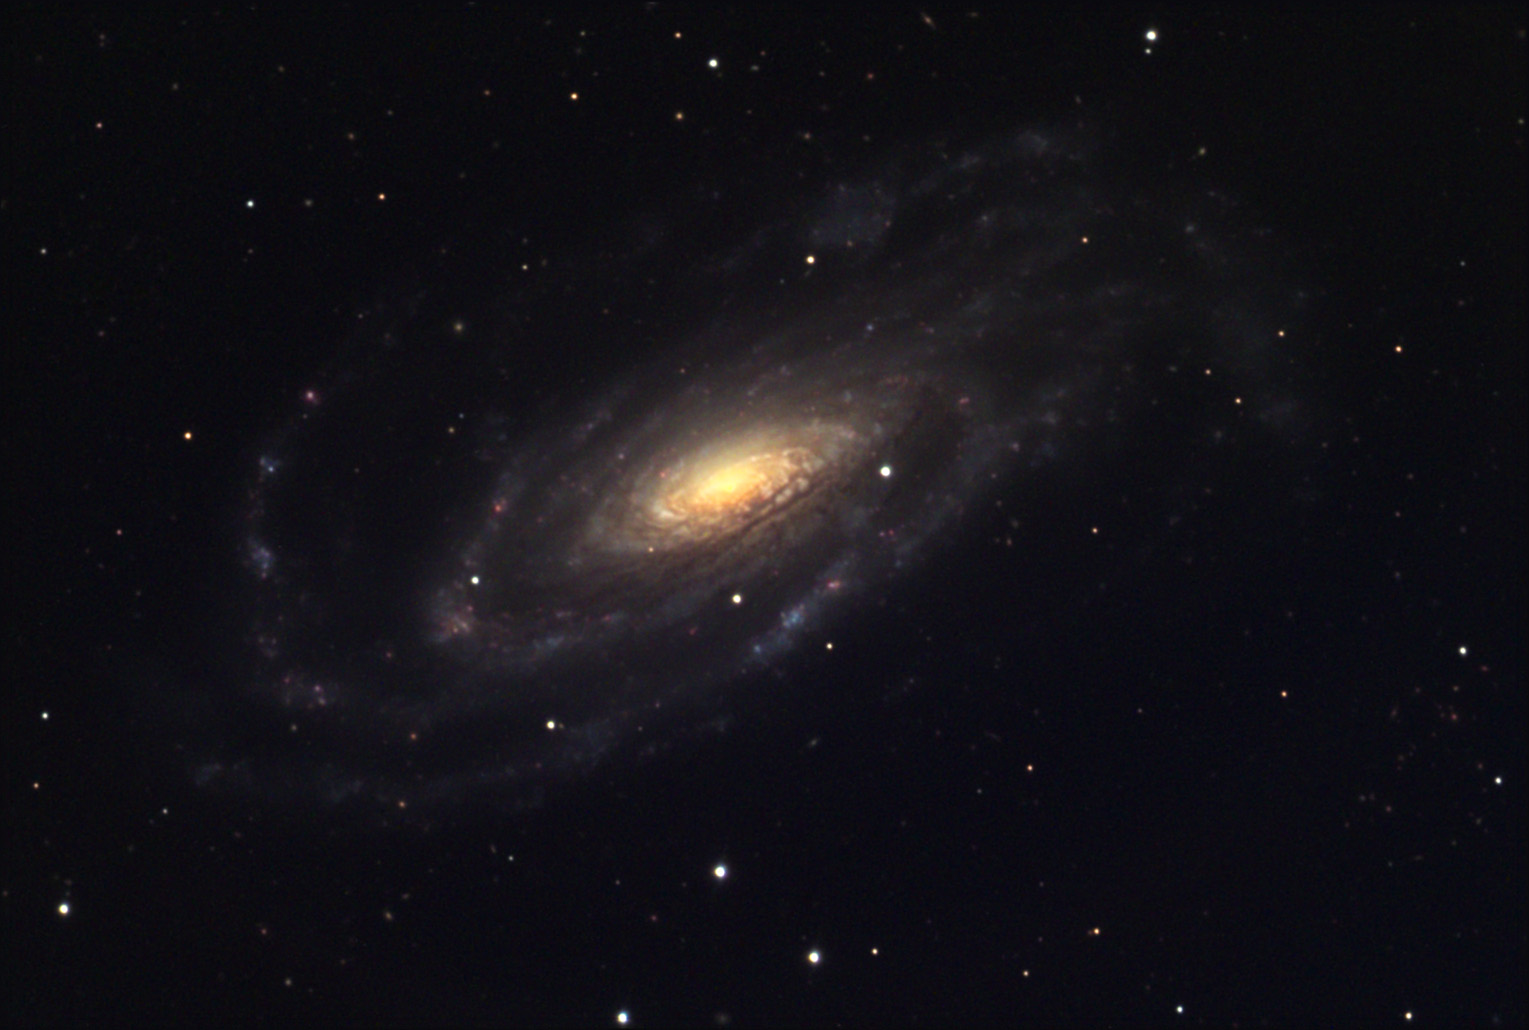

NGC 5033

NGC 5033 is a sprawling spiral galaxy with thick insect-like arms. Several HII (pink star forming regions) can be seen in this image. This galaxy is estimated to be 37 million light years away. Although it is a faint galaxy (at least for a 0.5m telescope) it is surprisingly well-studied. One of the most interesting characteristics of this galaxy is that it is classified as being a Seyfert type. The nucleus (and small sources within) is extremely luminous and varies in brightness. Astronomers have also found that this galaxy contains twice the abundance of oxygen than our own solar neighborhood.

This image was taken as part of Advanced Observing Program (AOP) program at Kitt Peak Visitor Center during 2014.

Credit: KPNO/NOIRLab/NSF/AURA/Jeff and Mike Stuffings/Adam Block